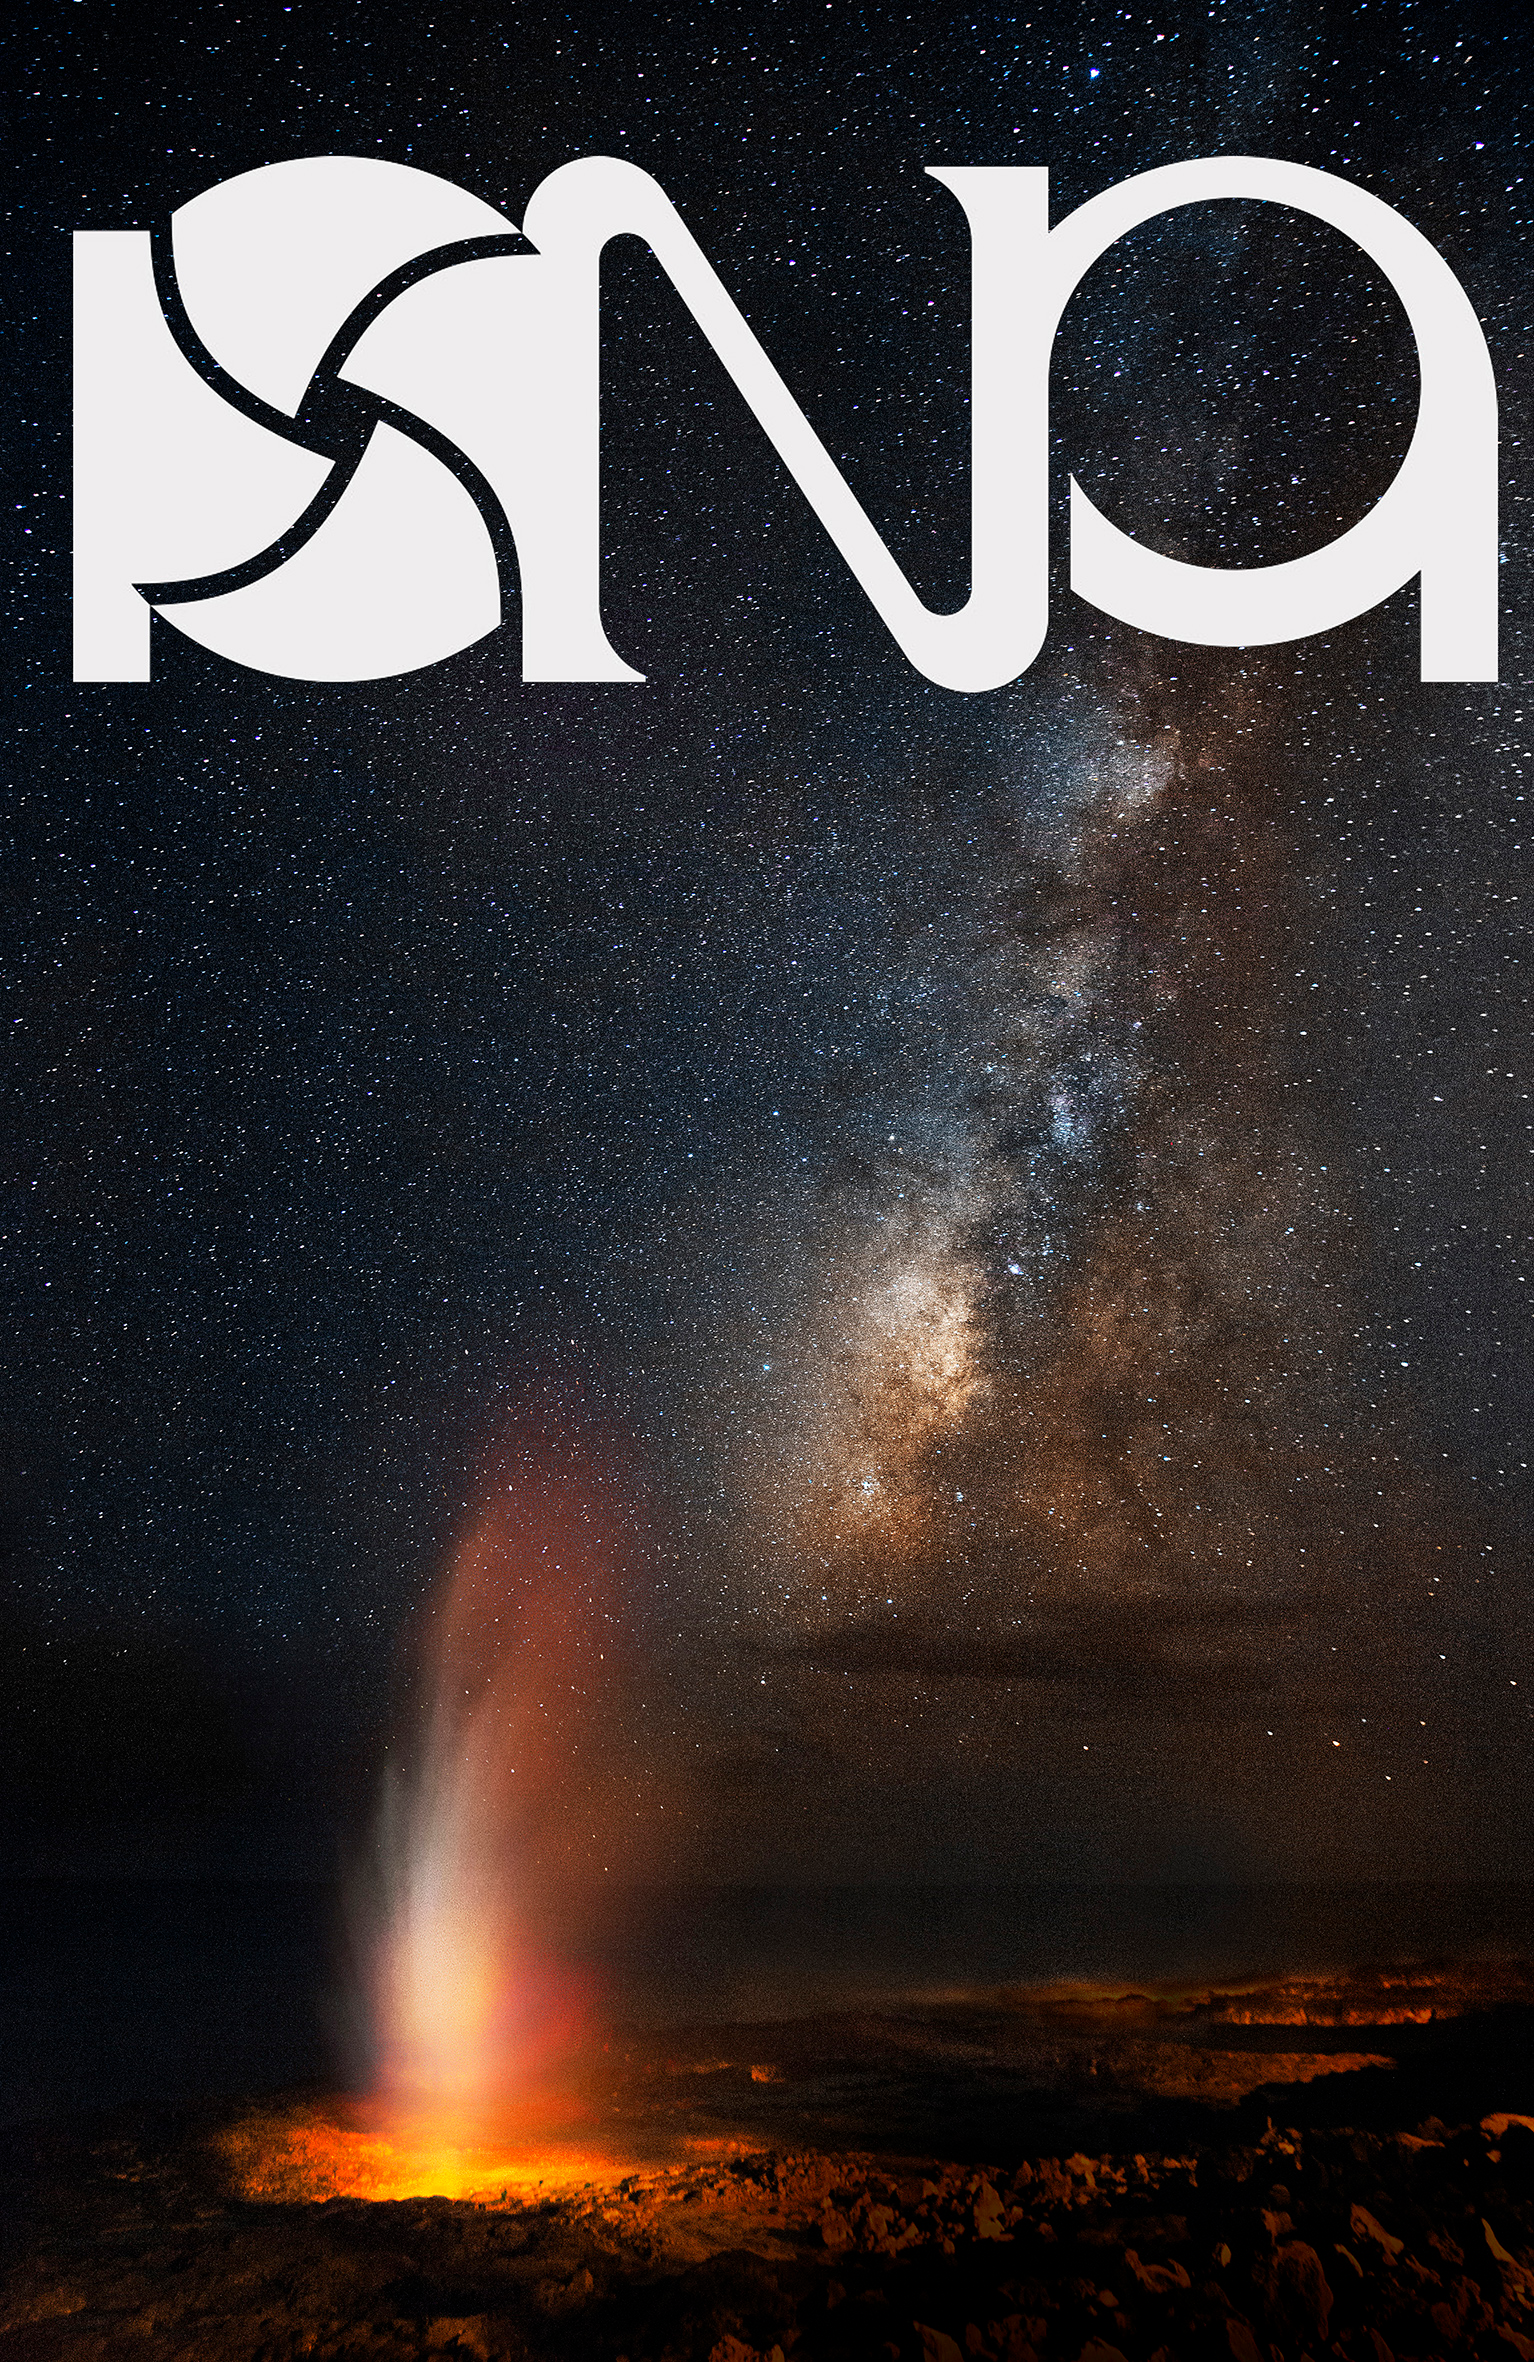

Poster for the Photo Nightscape Awards

The Photo Nightscape Awards (PNA) is an international photo nightscape competition to celebrate astrophotography. As a partner in the competition, which is organised by Ciel et Espace Photos, ESO will award the winner of the professional category a trip to Paranal, home of the Very Large Telescope (VLT). More information can be found here.

Credit: R. Bernal Andreo/PNA/Ciel et Espace Photos/ESO